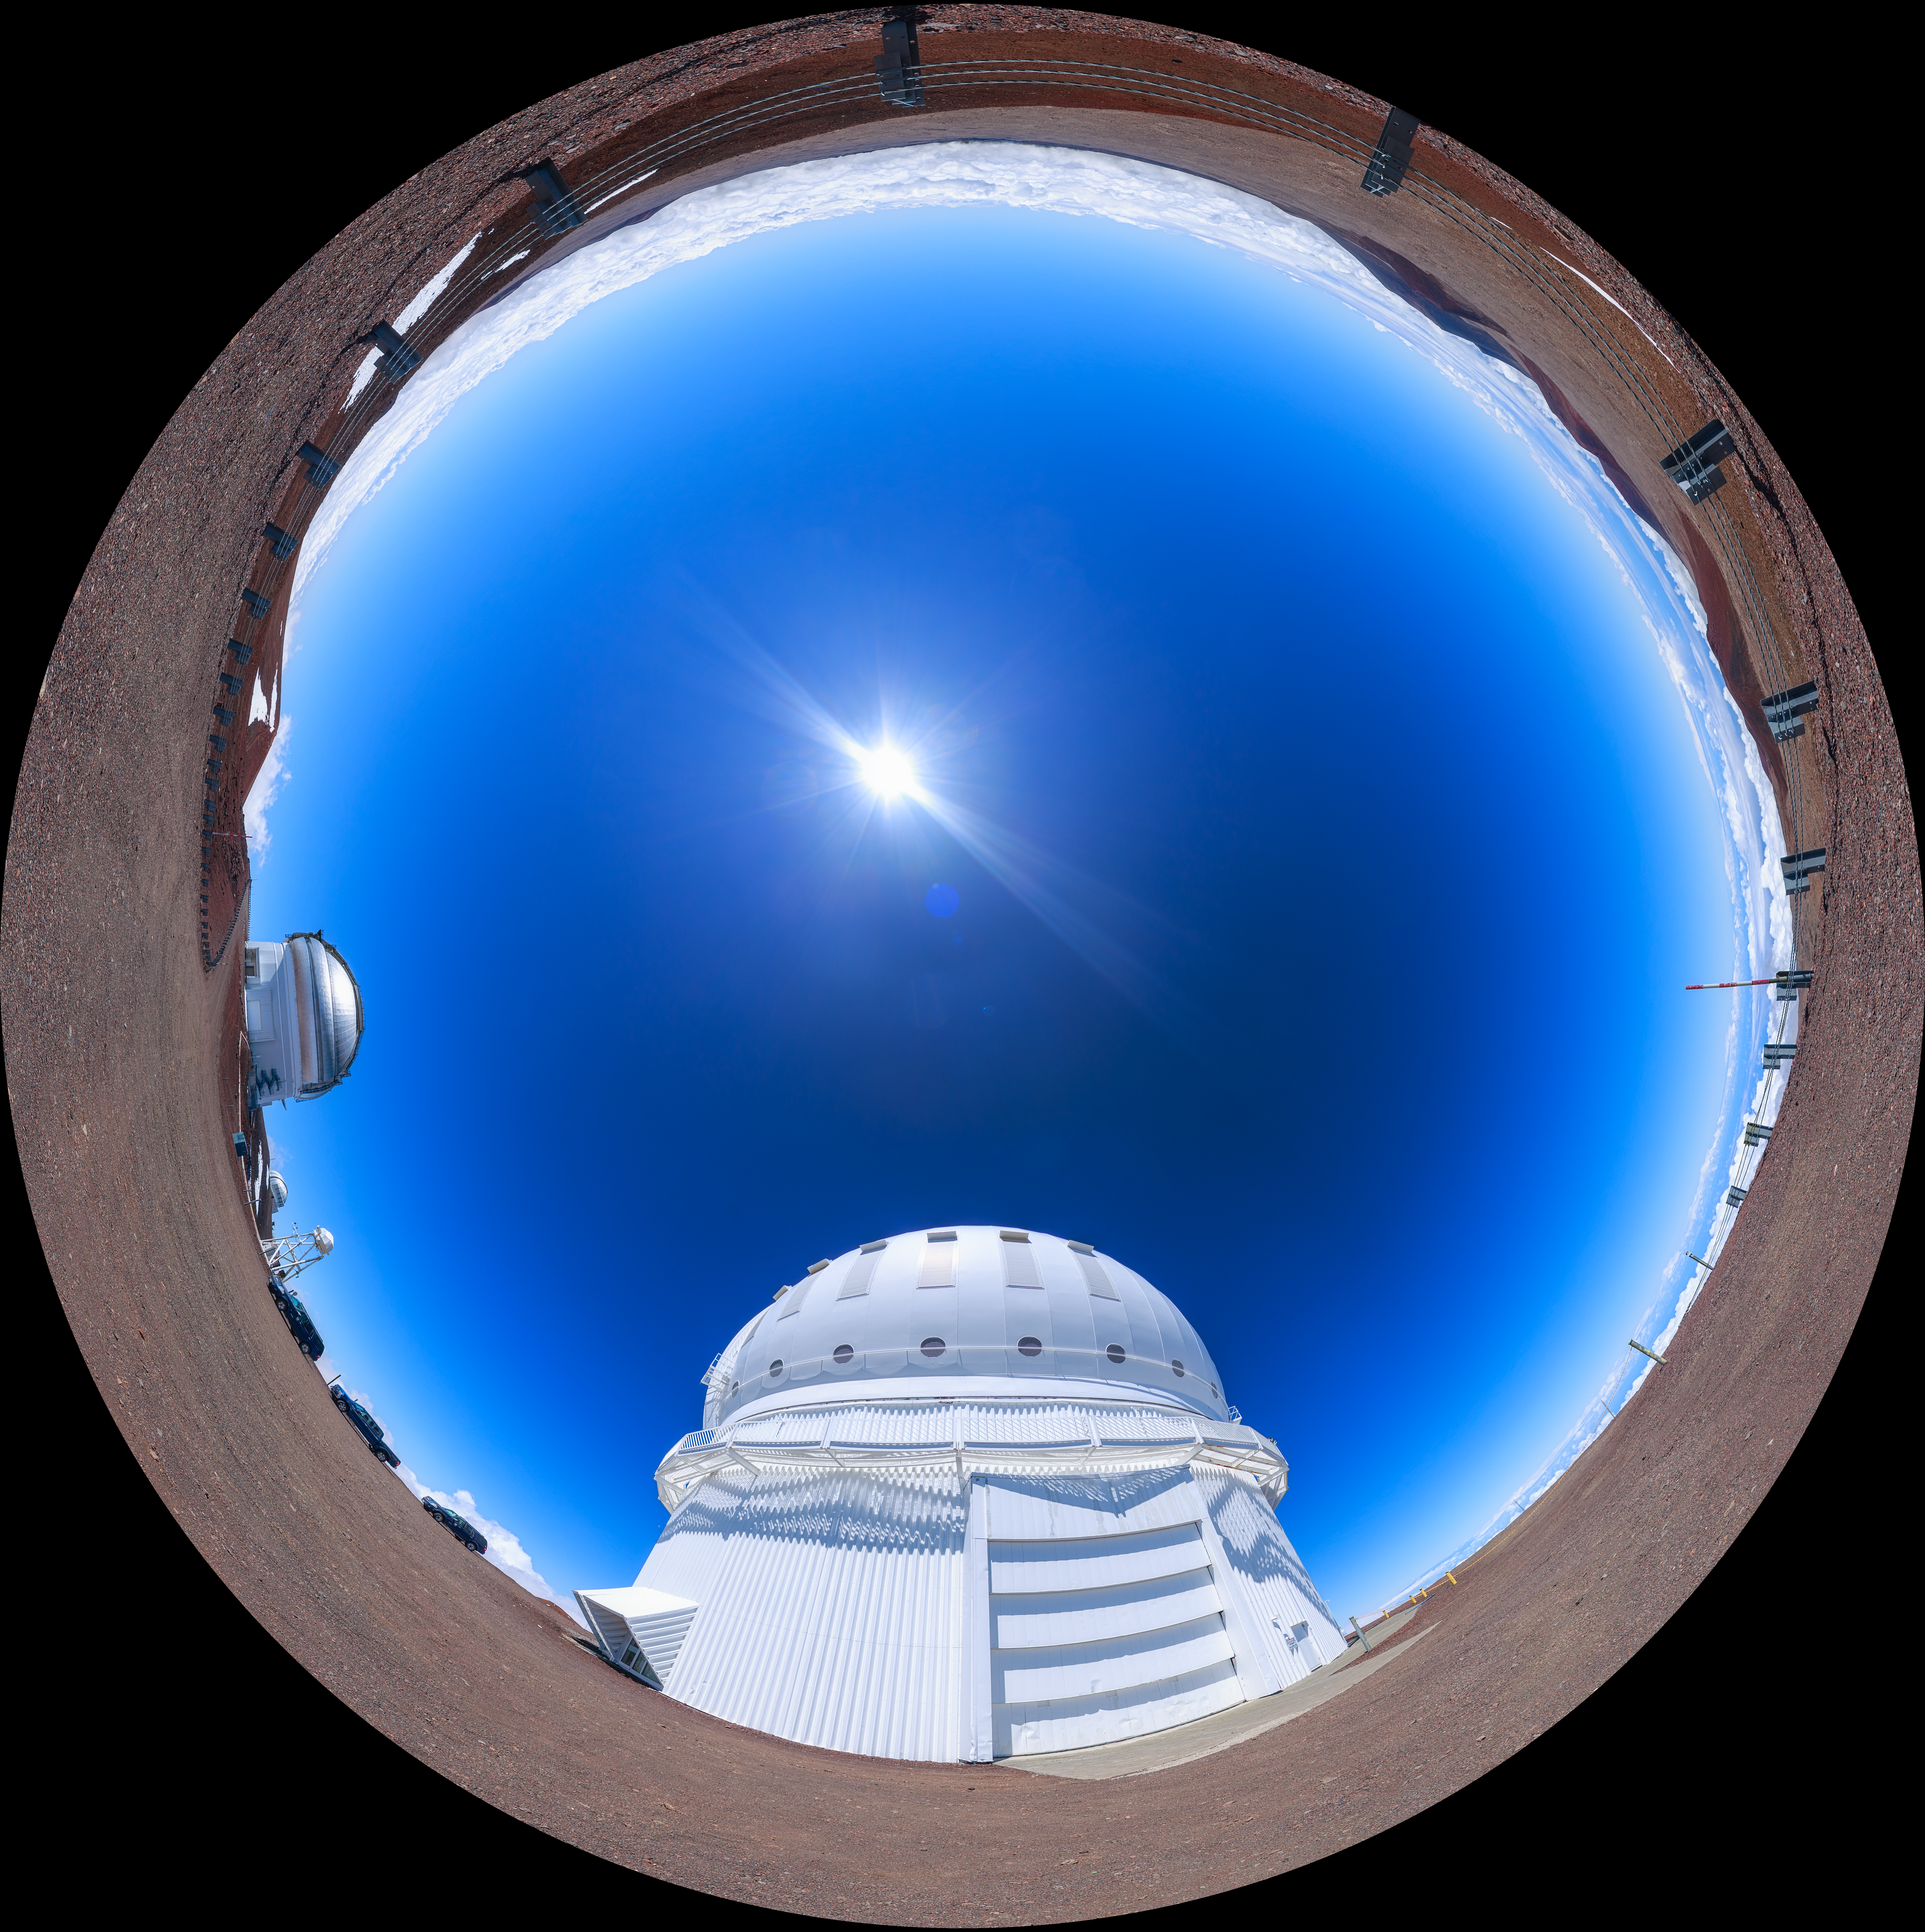

Gemini North Maunakea Fulldome

A fisheye view of the Gemini North telescope, part of the International Gemini Observatory, a program of NSF NOIRLab.

Credit: NOIRLab/AURA/NSF/P. Horálek